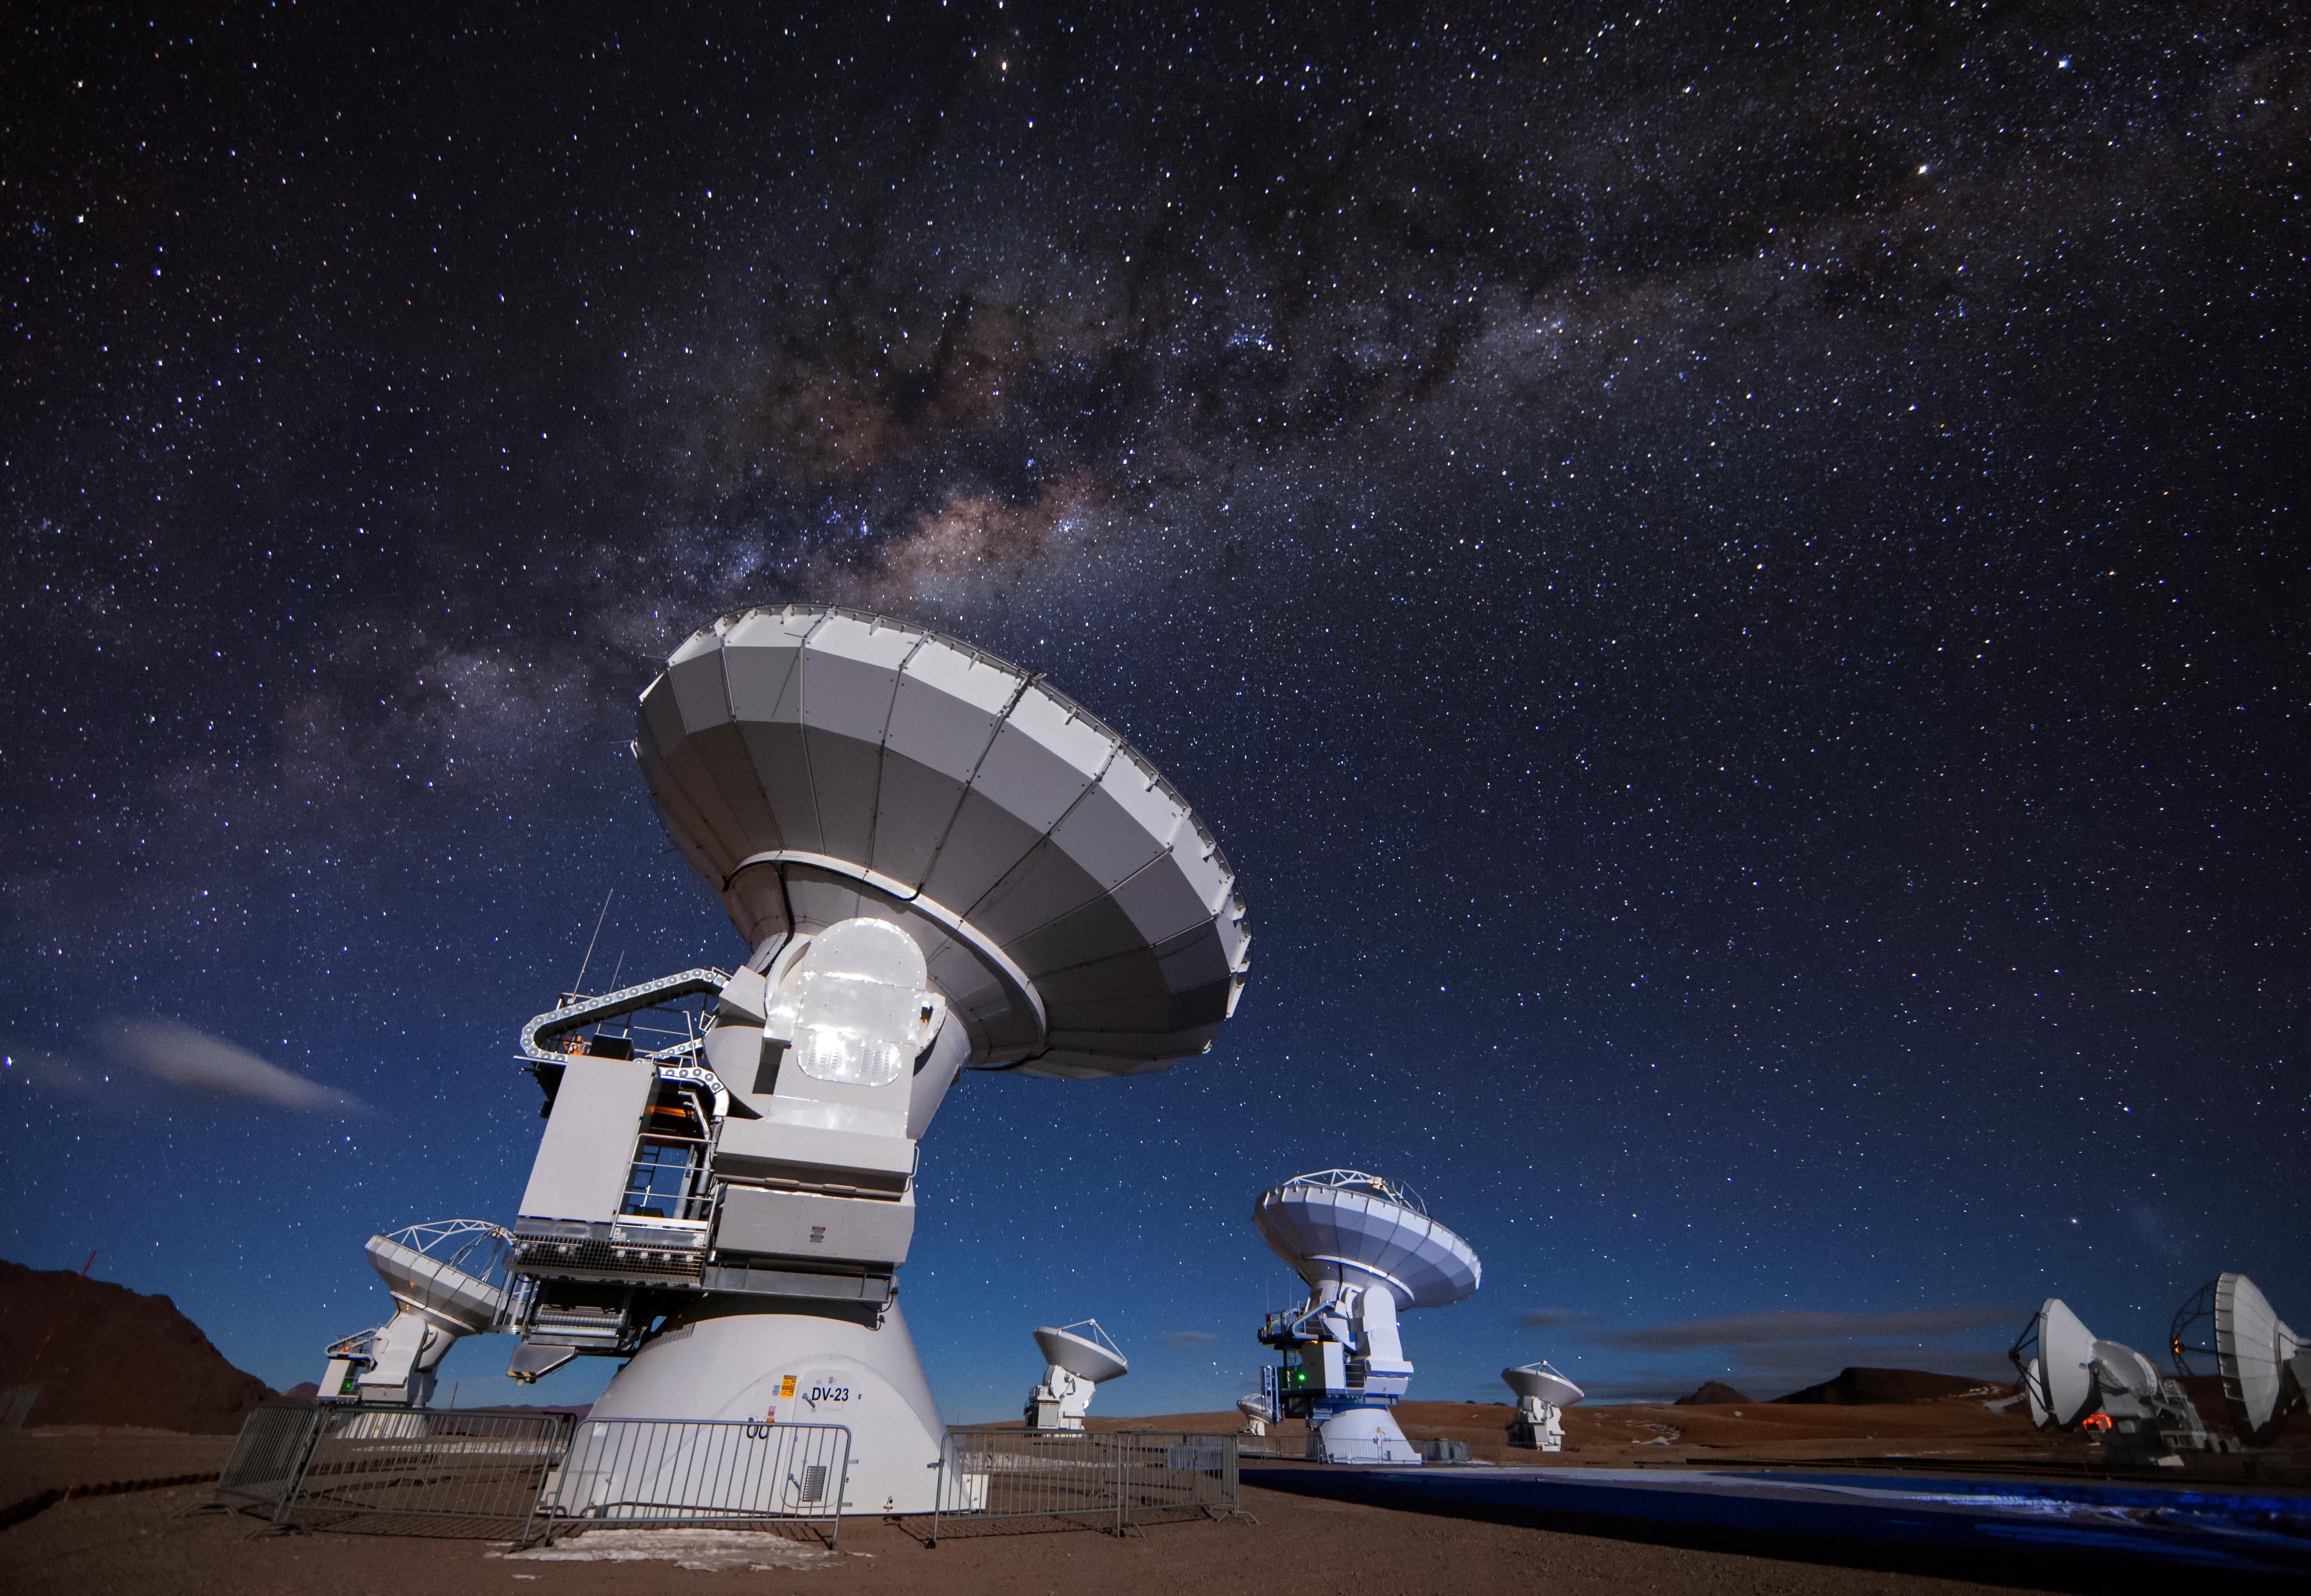

ALMA beneath the stars

Several of the 12-metre antennas that comprise a part of the Atacama Large Millimeter/submillimeter Array (ALMA) peer at targets in the night sky. The recognisable glow of the Milky Way cuts across the image amongst a sea of stars.

Credit: A. Duro/ESO